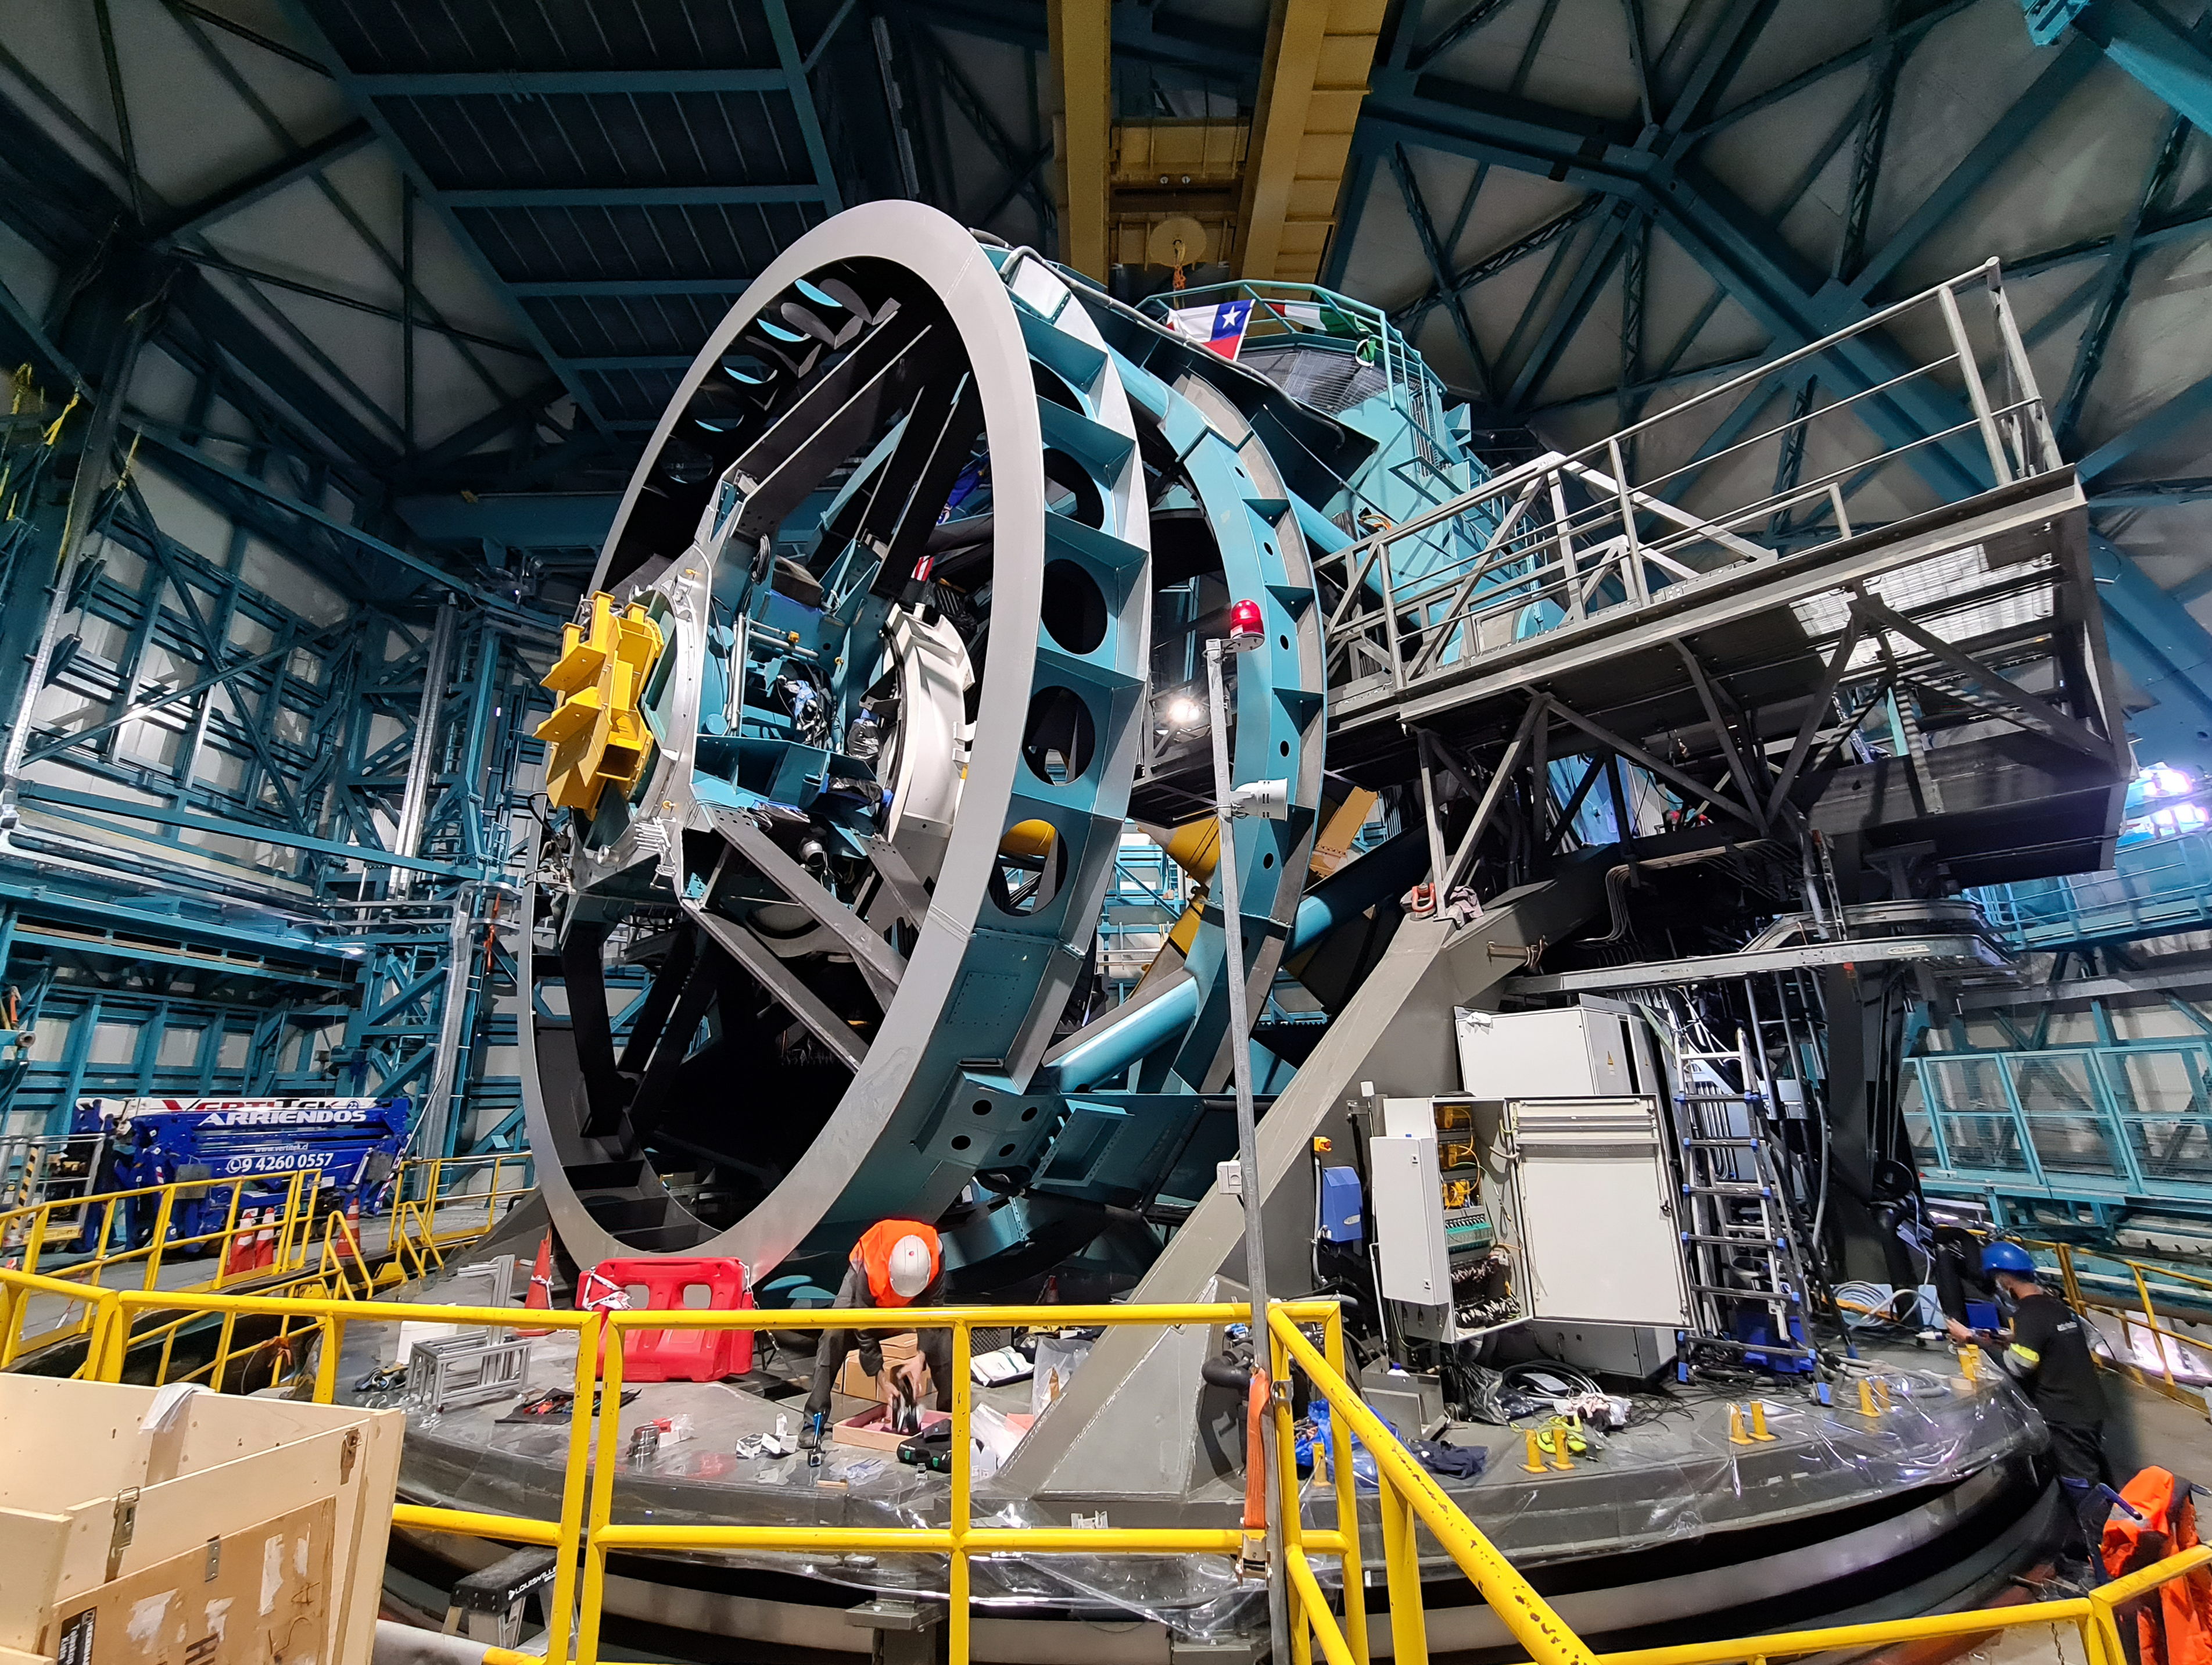

Rubin Observatory Telescope Mount Assembly

Inside the Rubin Observatory on Cerro Pachón in Chile, progress continues on the telescope mount assembly.

Credit: RubinObs/NOIRLab/SLAC/NSF/DOE/AURA